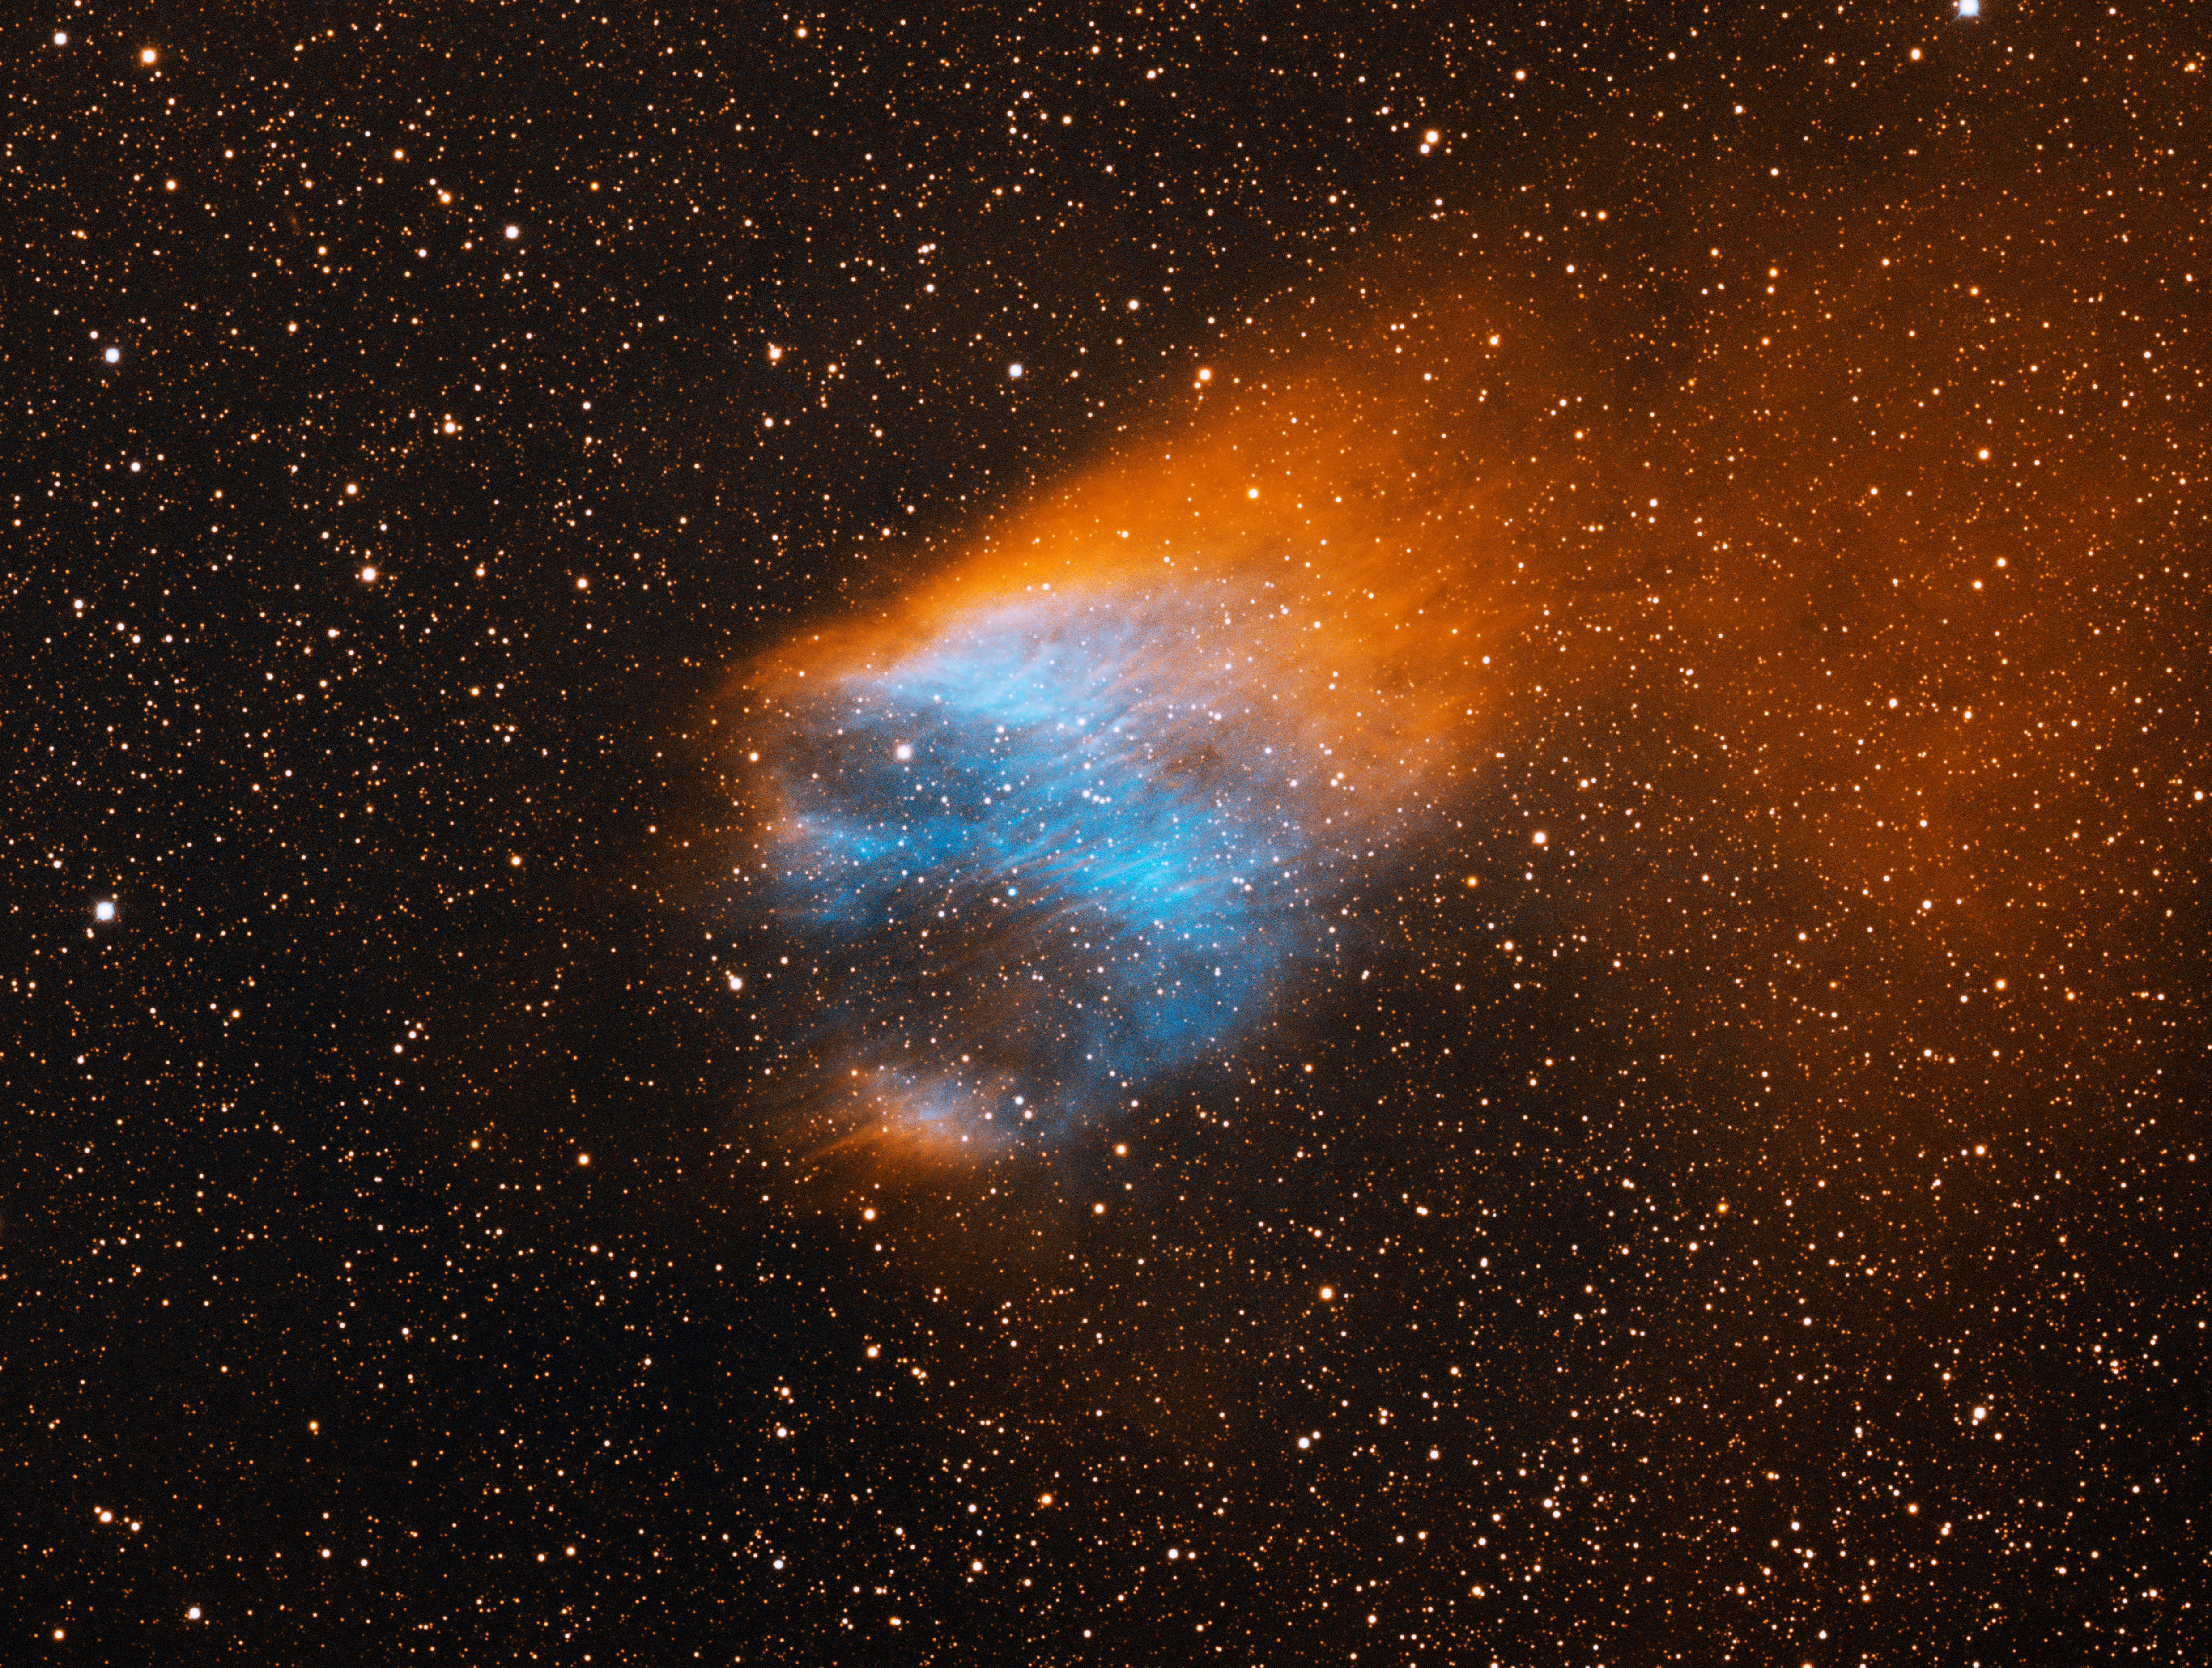

Planetary Nebula Sh2-68

This image was obtained with the wide-field view of the Mosaic camera on the Mayall 4-meter telescope at Kitt Peak National Observatory. Sh2-68 is an ancient planetary nebula that is estimated to be at least 45,000 years old. The diffuse orange emission to the upper right is the result of the planetary nebula's motion through the disk of our galaxy. The bluish interior is from energized oxygen atoms. The progenitor star is the very blue star at the center of the bluish gas. The image was generated with observations in the Hydrogen alpha (red) and Oxygen [OIII] (blue) filters. In this image, North is right, East is up.

Credit: T.A. Rector (University of Alaska Anchorage) and H. Schweiker (WIYN and NOIRLab/NSF/AURA)